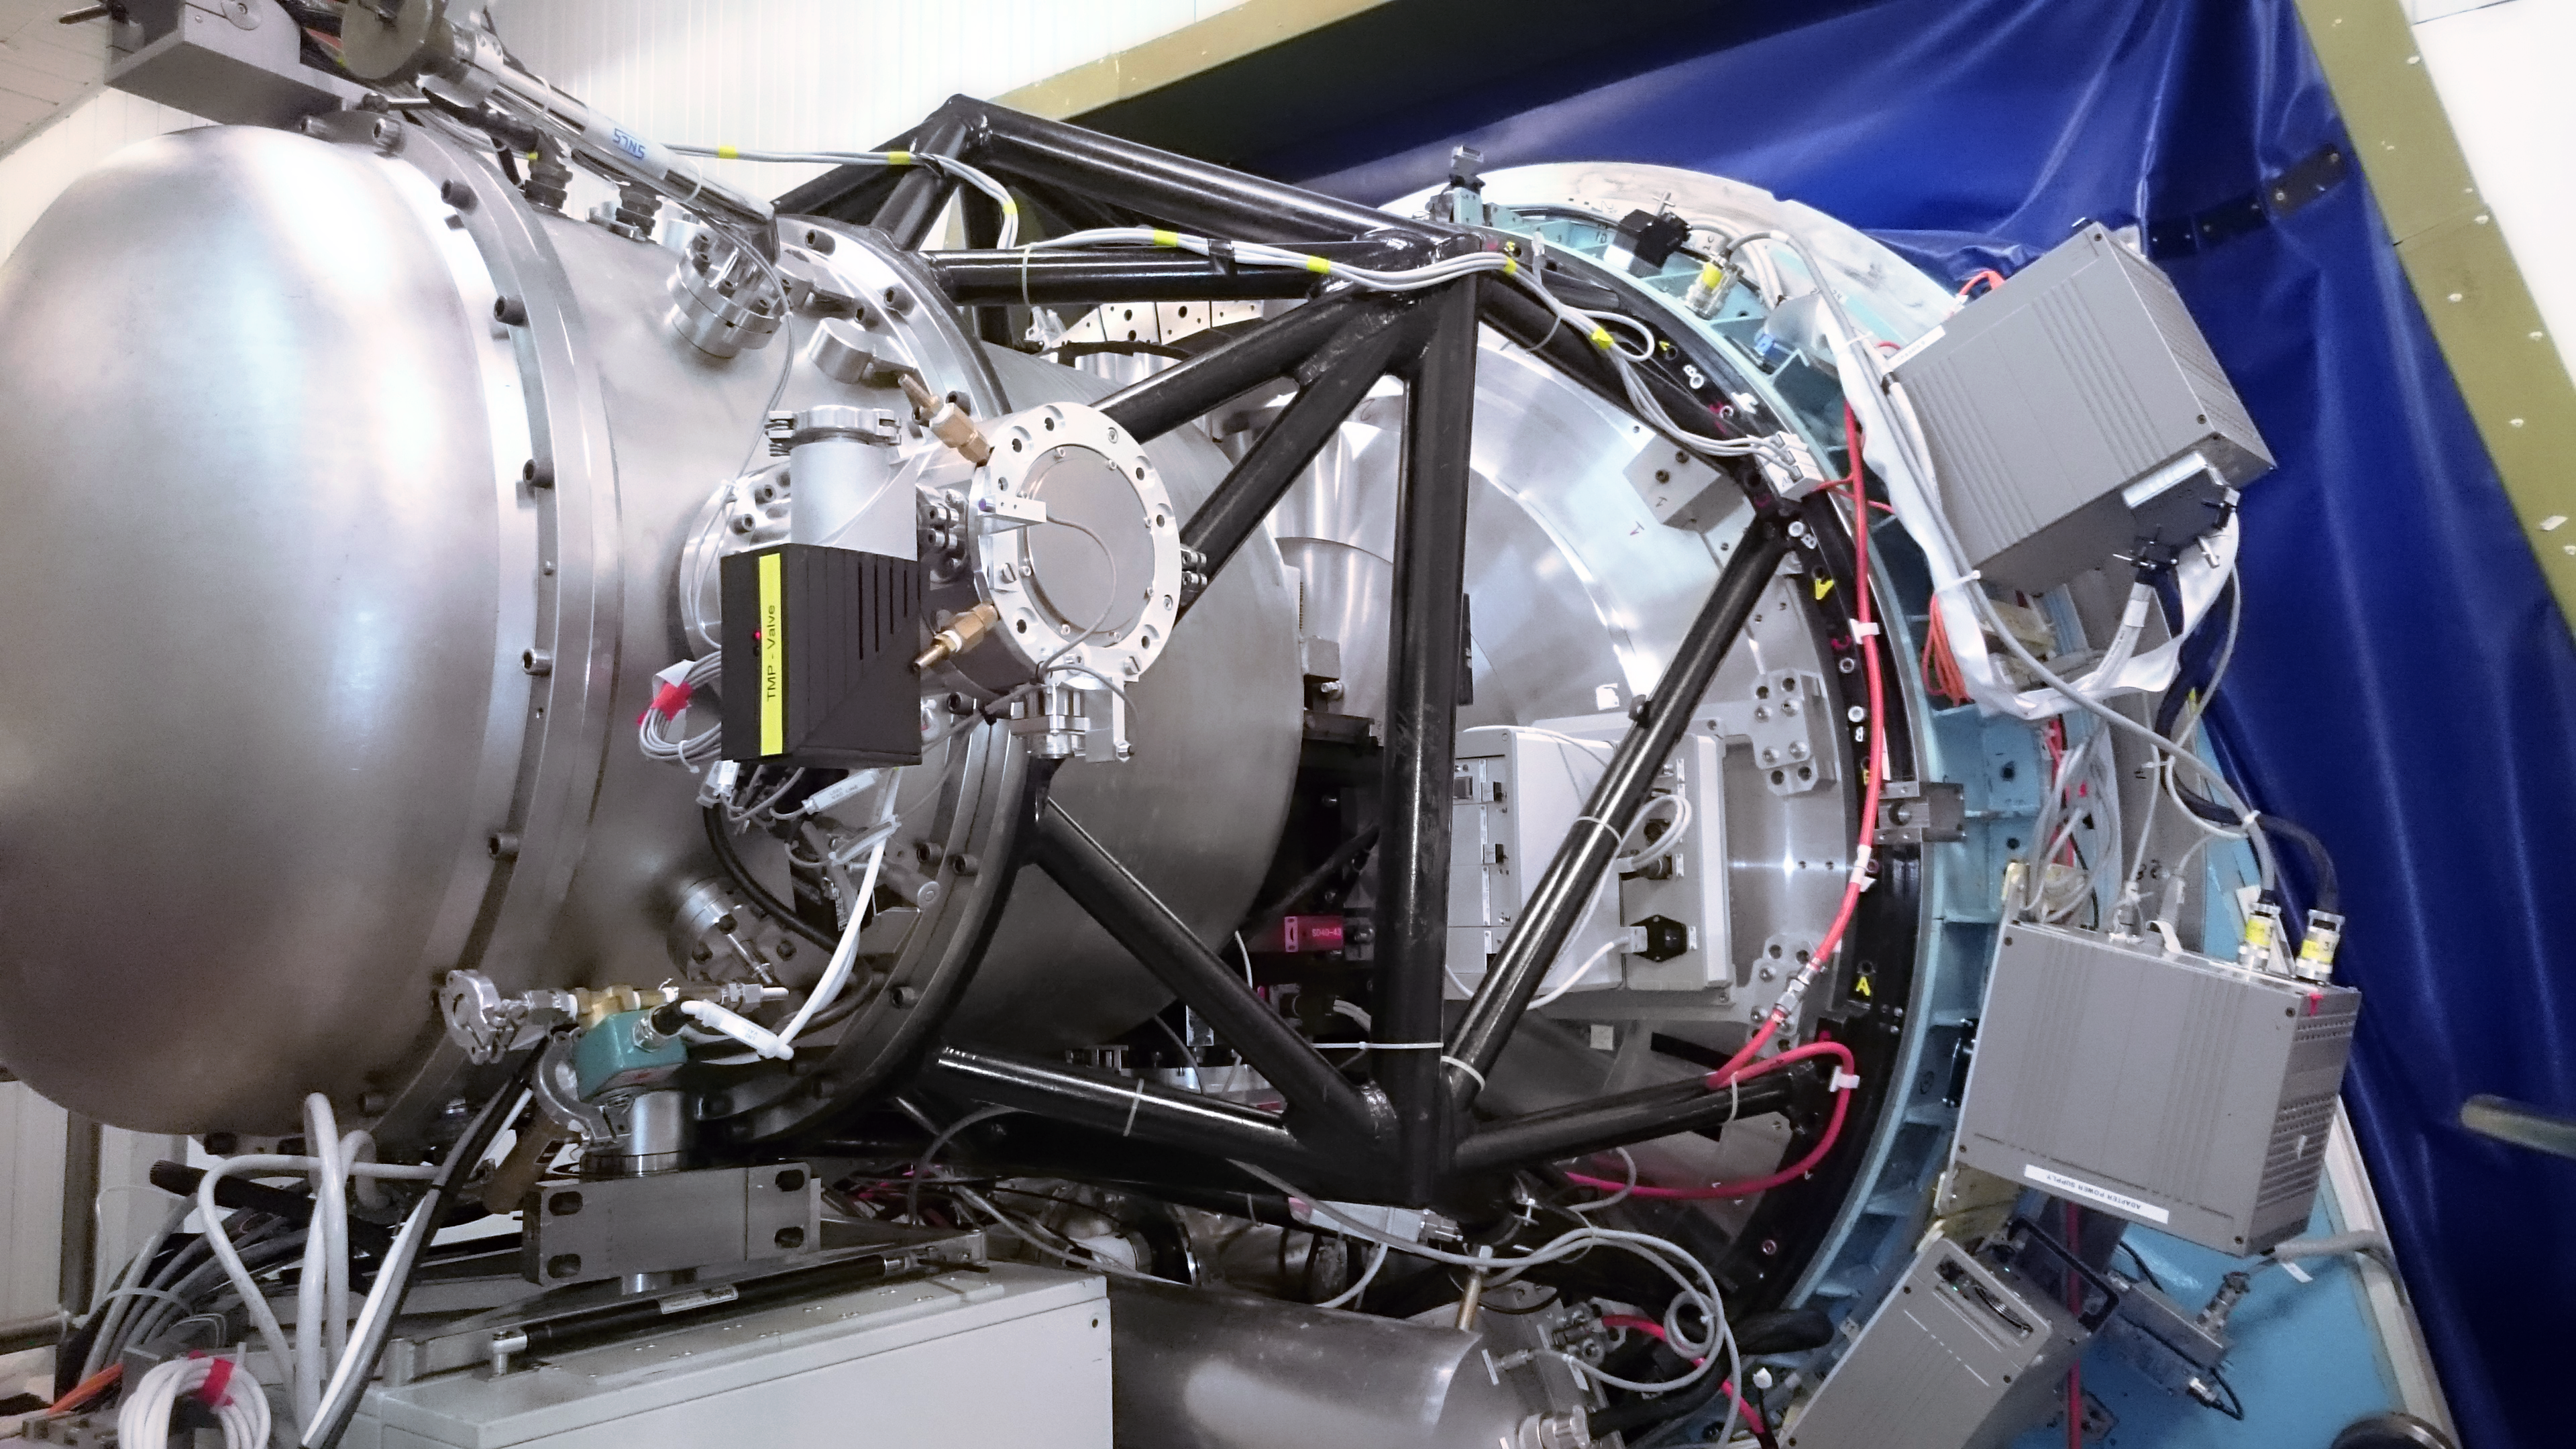

New Technology Telescope instruments

This image shows two vital instruments for the operation of ESO's New Technology Telescope, based at the La Silla observing site. SOFI is an infrared spectrograph and imaging camera; SUSI2 was a very sensitive, high-resolution CCD camera which was decommissioned in 2008.

Credit: ESO